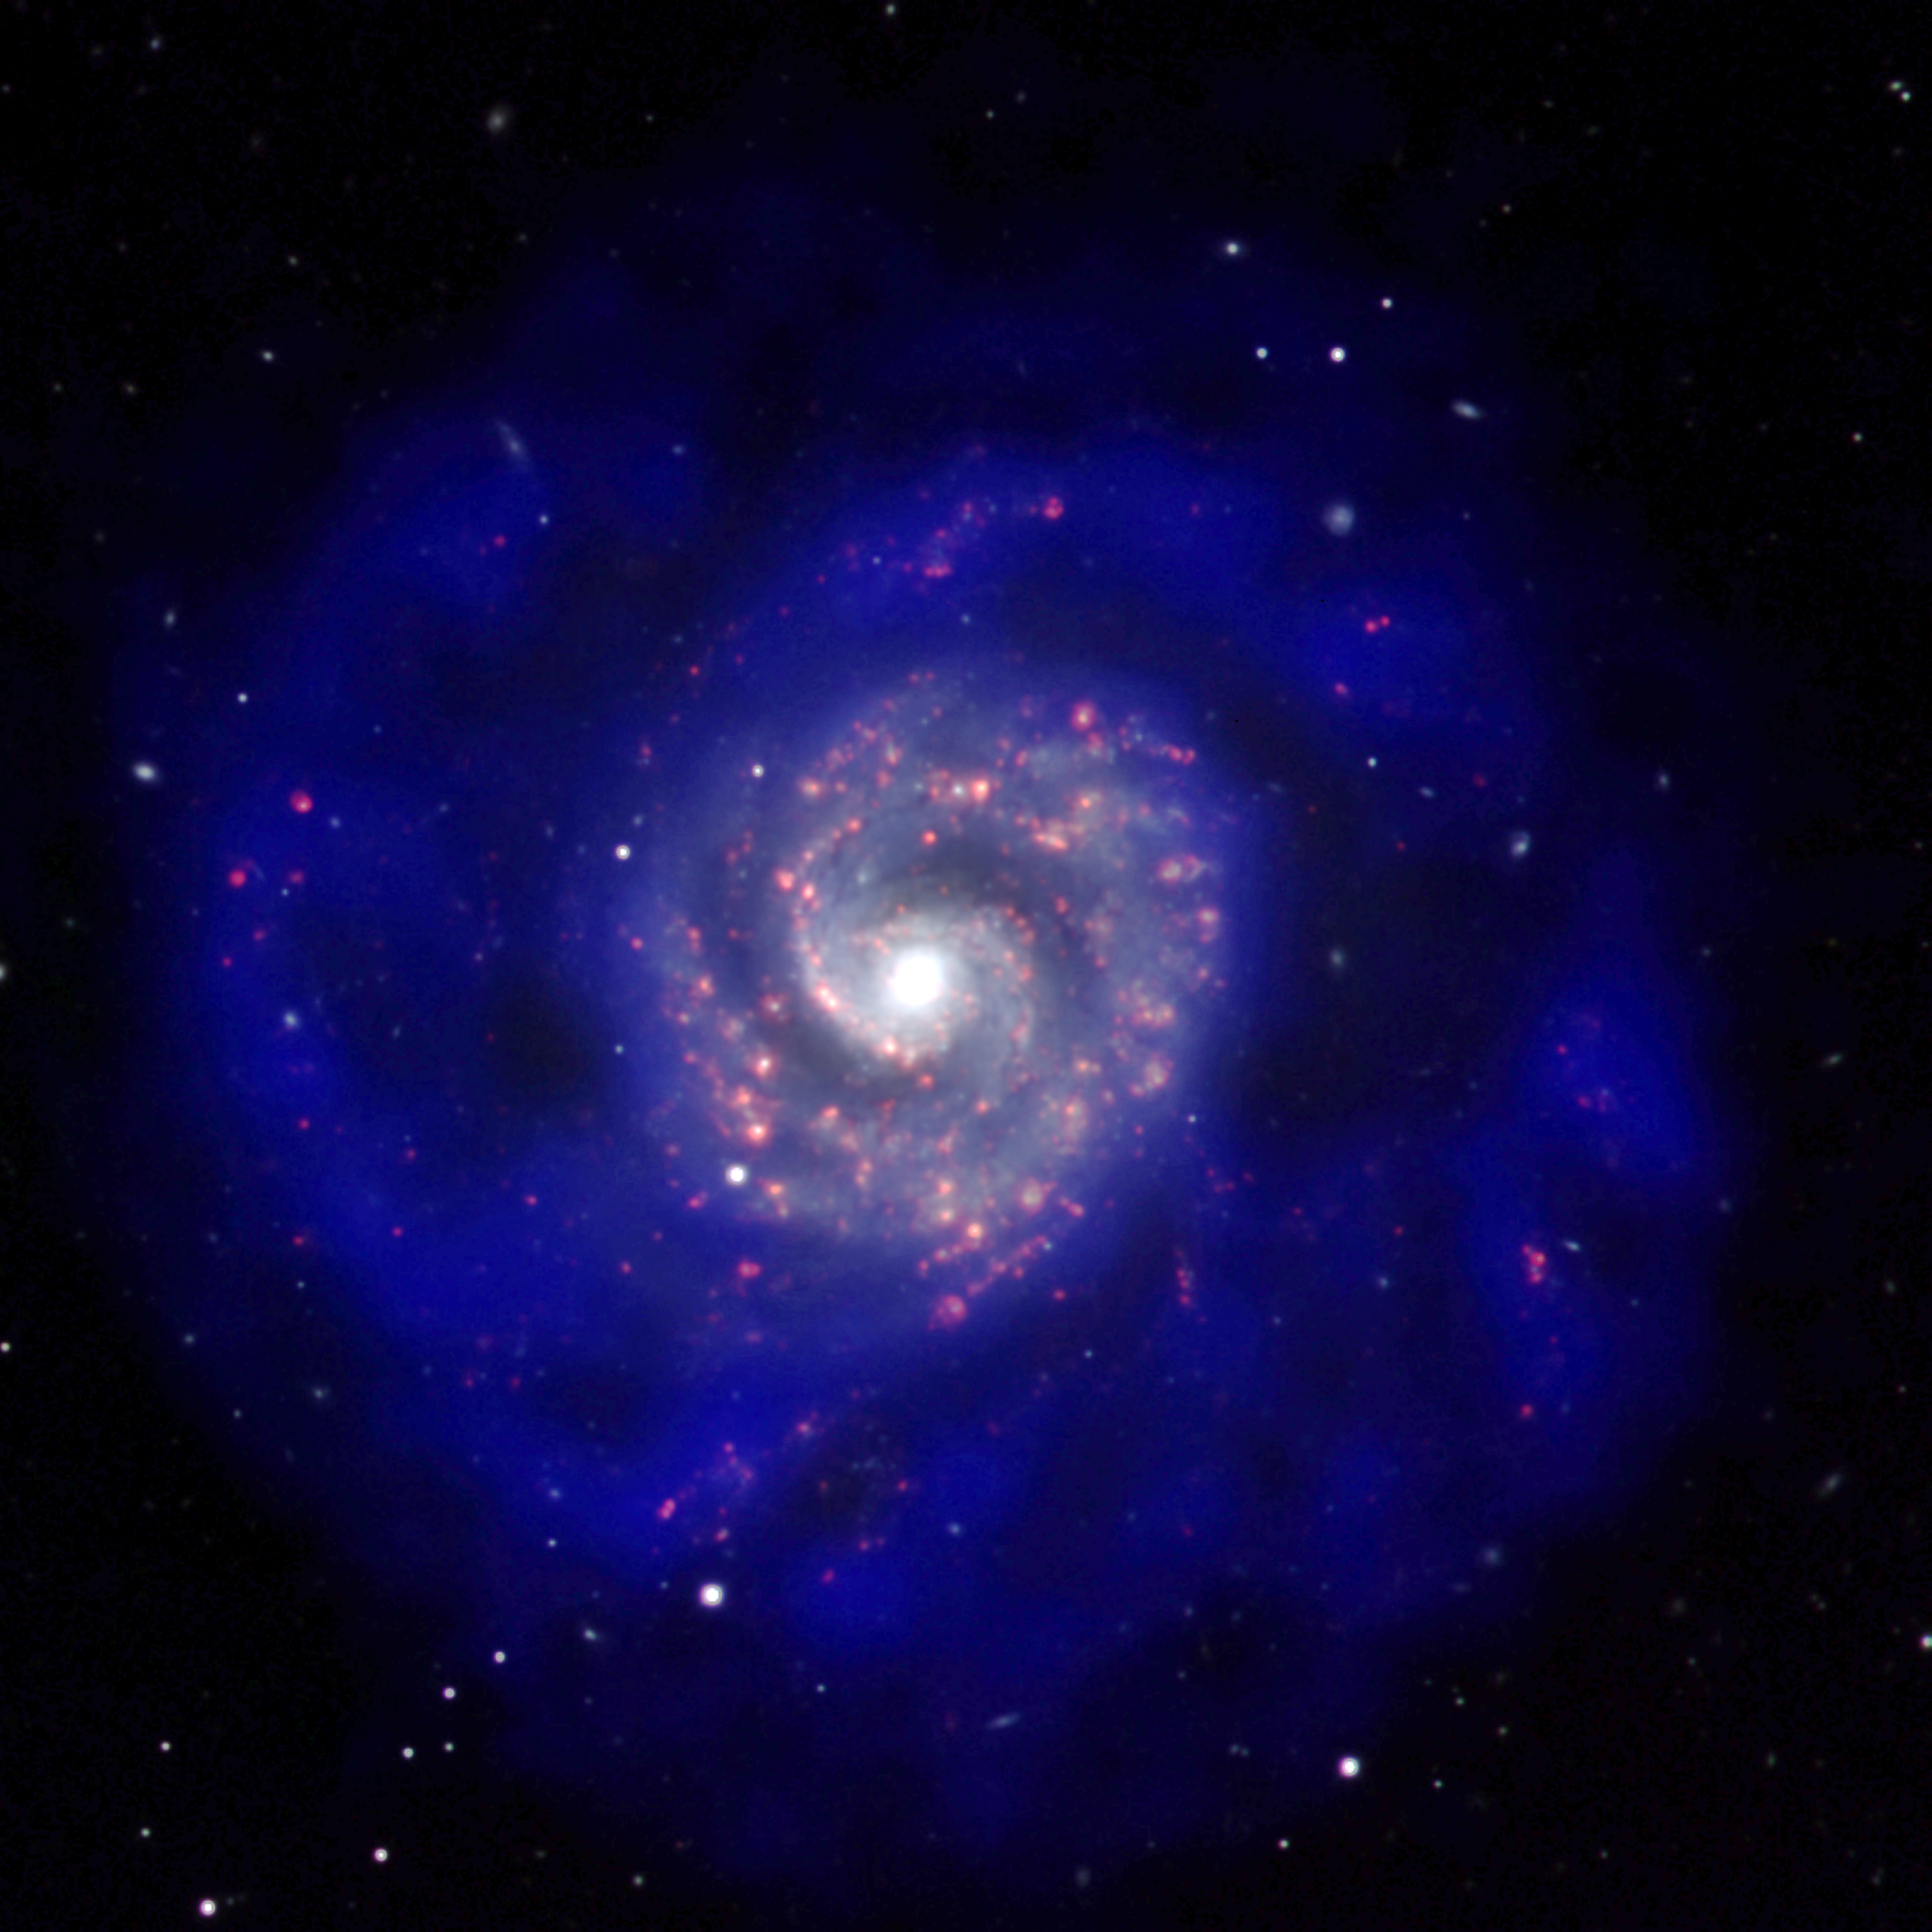

Old, New, and Future Stars in NGC 3596

This gorgeous face-on spiral galaxy is called NGC 3596. This image combines Hydrogen-alpha emission (red), visible light in the R-band (white), and neutral hydrogen 21cm gas emission (blue) from the Very Large Array (VLA). What you see when you combine the invisible waves with visible ones is the enormous shroud of gas surrounding this galaxy. Mature stars twinkle in white, new stars shine their nursery clouds in reds, and the gas for future stars glows in blue.

Credit: T. Burchell and B. Saxton (NRAO/AUI/NSF) from data provided by A. C. Boley and L. van Zee, Indiana University; D. Schade and S. Côté, Herzberg Institute for Astrophysics